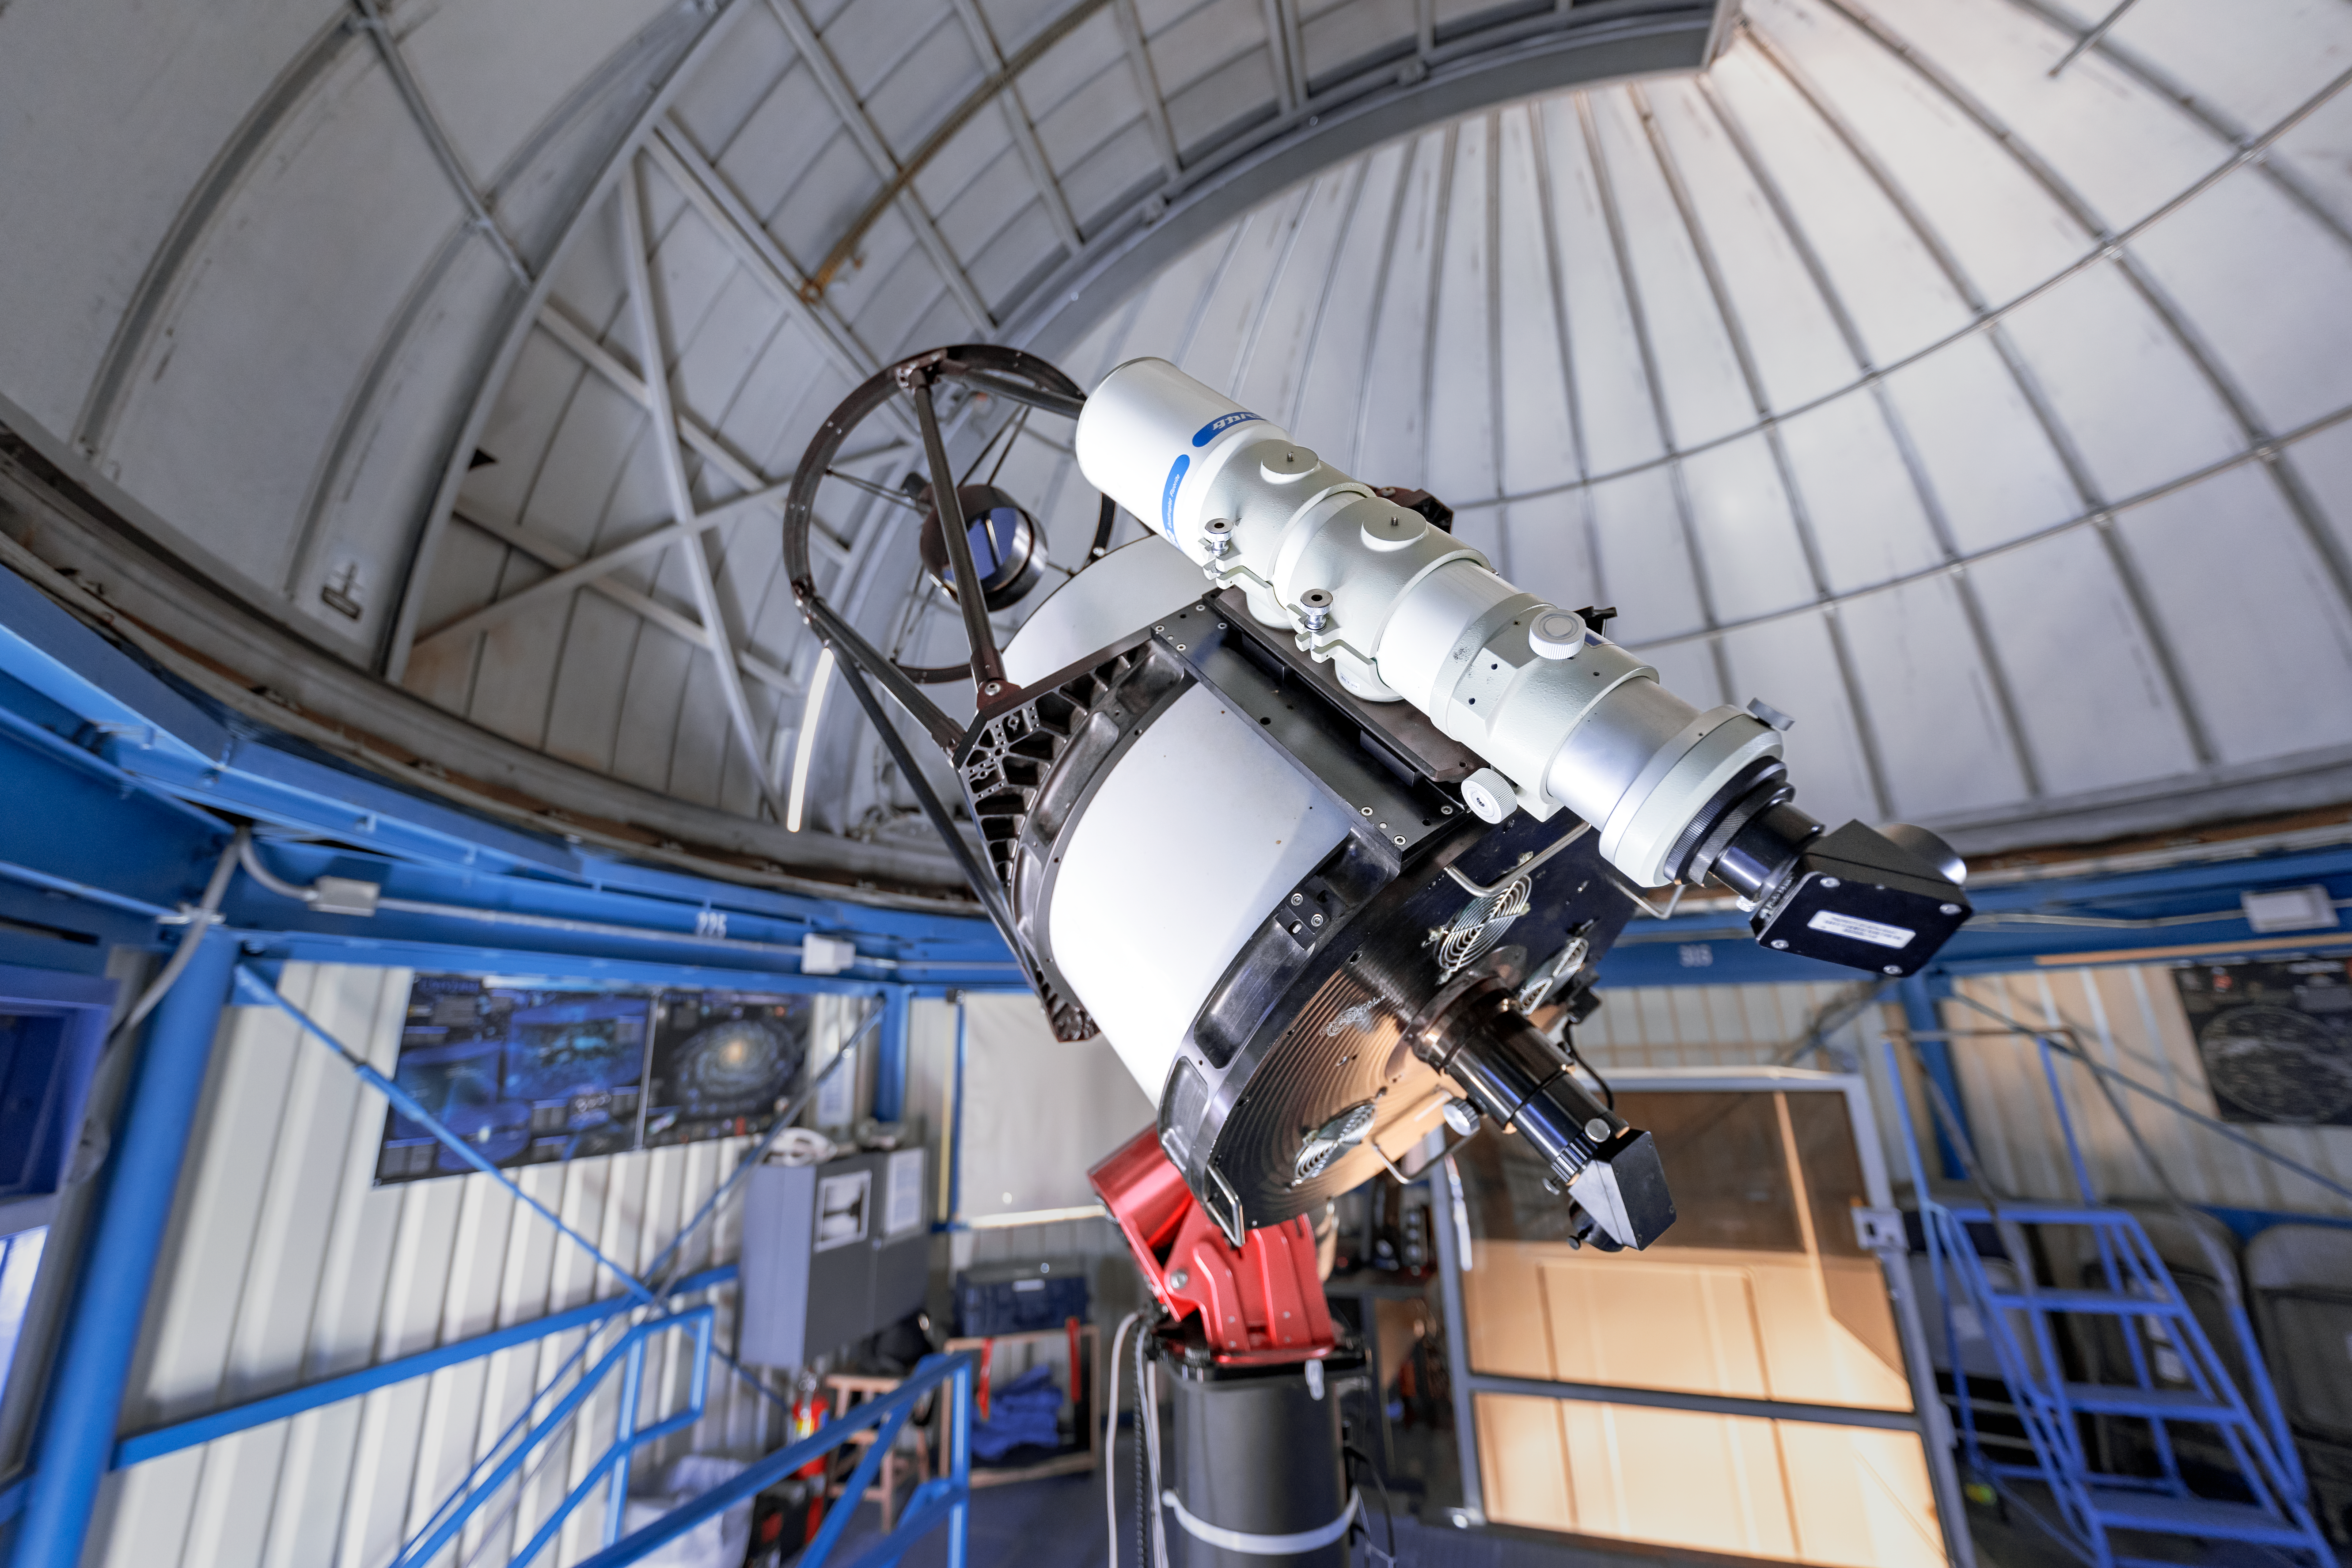

Visitor Center Dome with 0.5-meter Telescope

The Visitor Center 0.5-meter Telescope before it was moved to the Roll Off Roof Observatory on Kitt Peak National Observatory in Arizona.

Credit: KPNO/NOIRLab/NSF/AURA/T. Slovinský